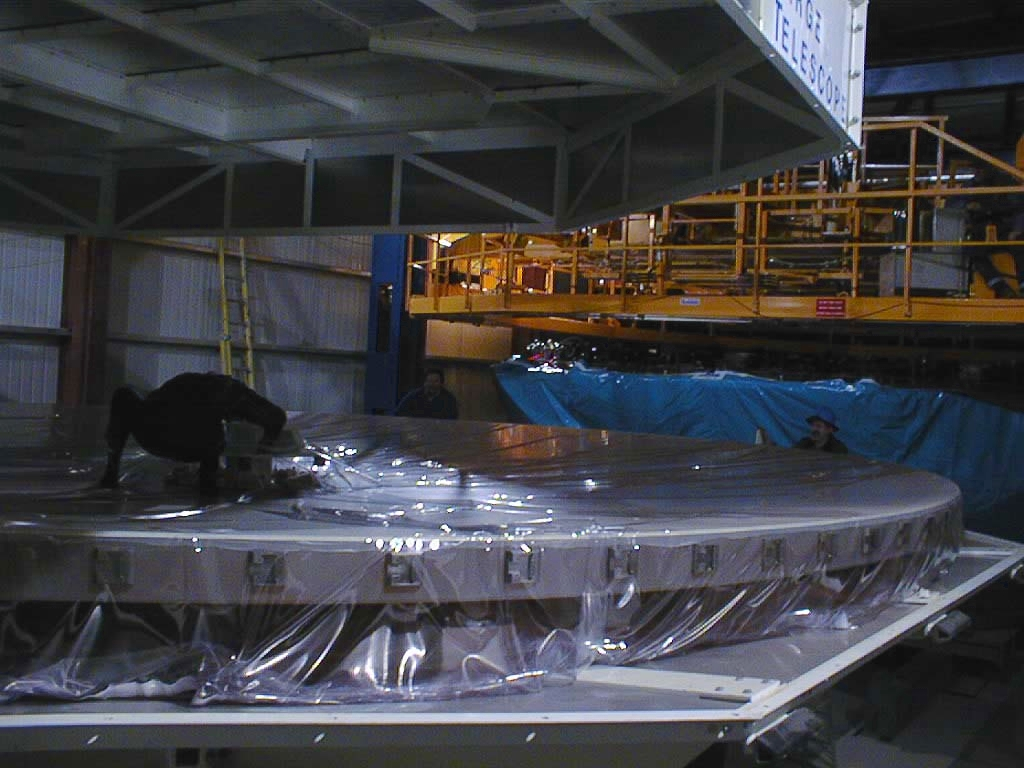

VLT 8.2-m zerodur mirror inspection

The first photo of the inspection of the VLT 8.2-m Zerodur mirror (M1) after arrival. It shows the mirror in its box on December 18, 1997, now within the Mirror Maintenance Building (MMB), and moments after the cover had been removed. During the ensuing careful inspection of the complete mirror surface, no damage was detected.

Credit: ESO